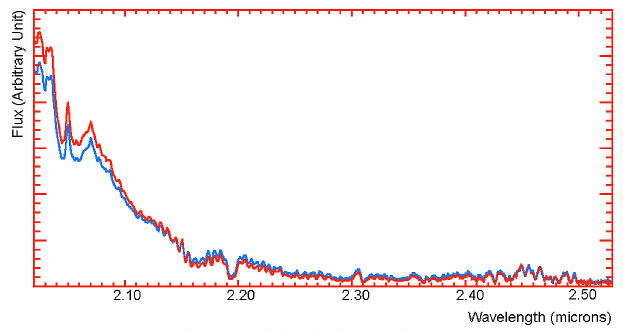

Spectrum of two regions on Titan

Two of the many spectra obtained on January 16, 2005 with NACO and covering the 2.02 to 2.53 micron range. The blue spectrum corresponds to the brightest region on Titan's surface within the slit, while the red spectrum corresponds to the dark area around the Huygens landing site. In the methane band, the two spectra are equal, indicating a similar atmospheric content; in the methane window centred at 2.0 microns, the spectra show differences in brightness, but are in phase. This suggests that there is no real variation in the composition beyond different atmospheric mixings.

Credit: ESO